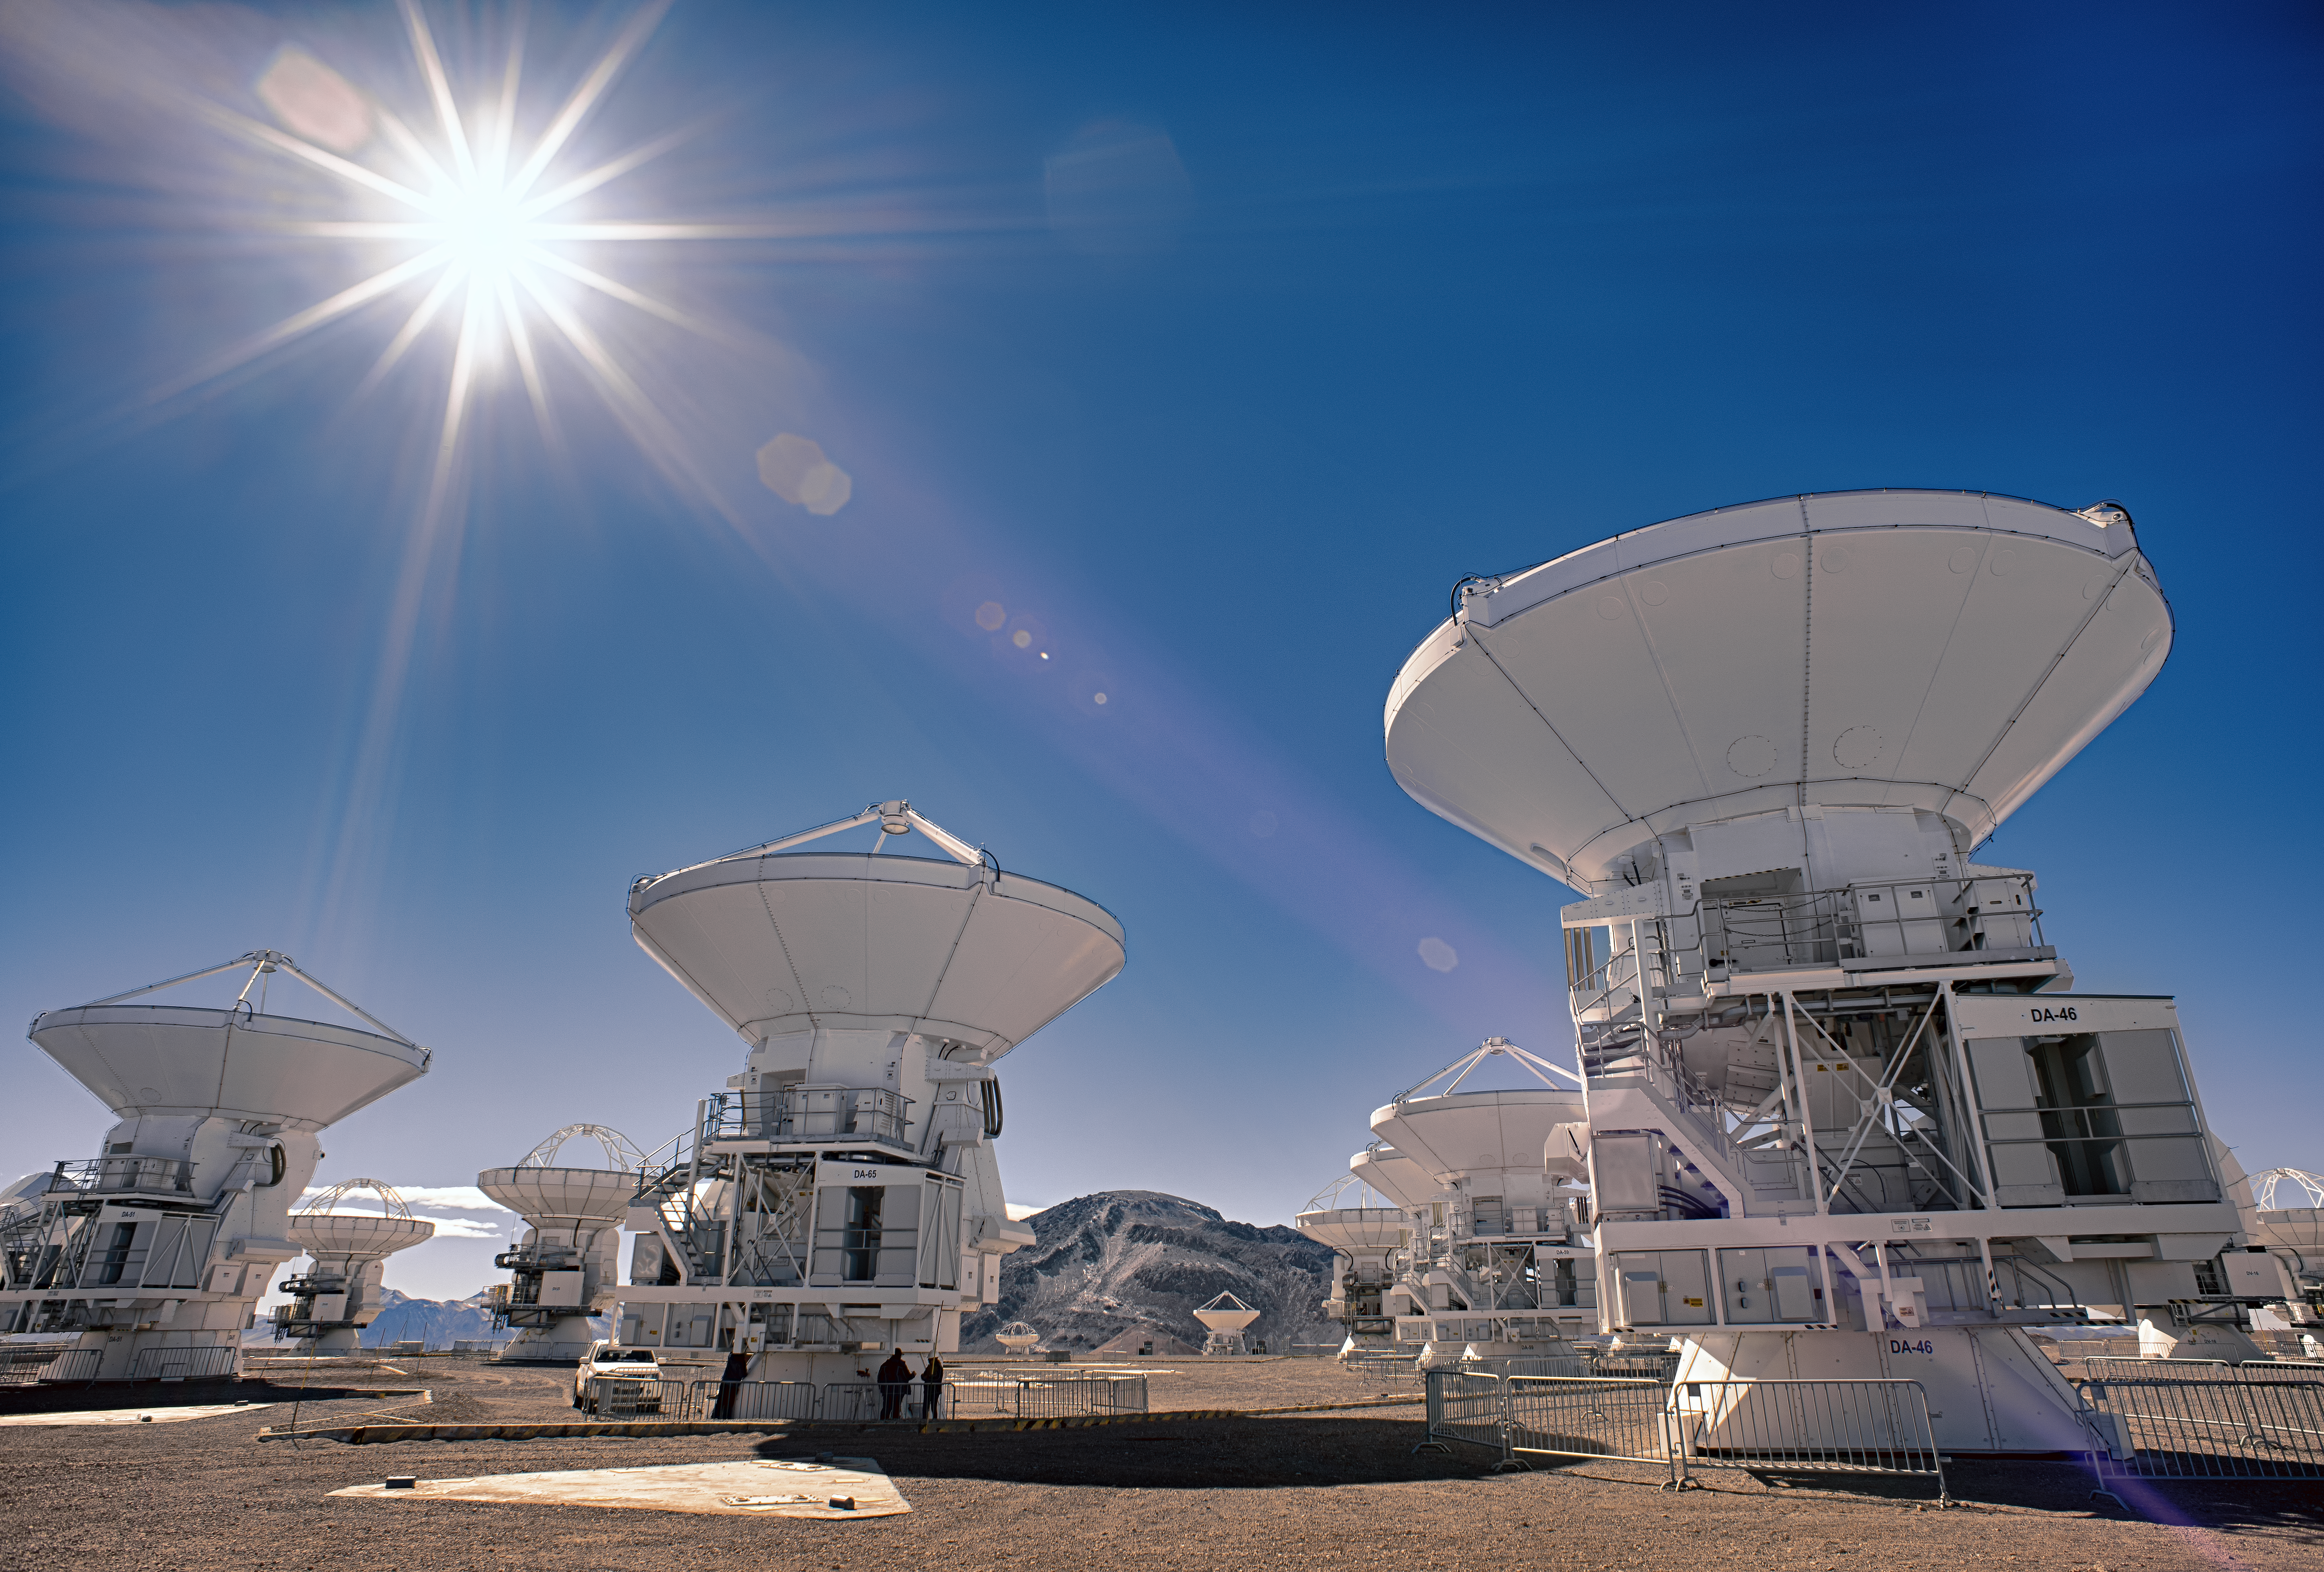

Antennae take it easy at ALMA

The Atacama Large Millimeter/submillimeter Array (ALMA) — a state-of-the-art telescope to study light from some of the coldest objects in the Universe — operates high on the Chajnantor plateau in the Chilean Andes. ALMA comprises 66 high-precision antennae, each weighing in at over 100 tons. The bright sunshine does not mean that it is toasty warm - ALMA's high altitude makes conditions harsh for humans and other life — but ideal for observations.

Credit: S. Otarola/ESO